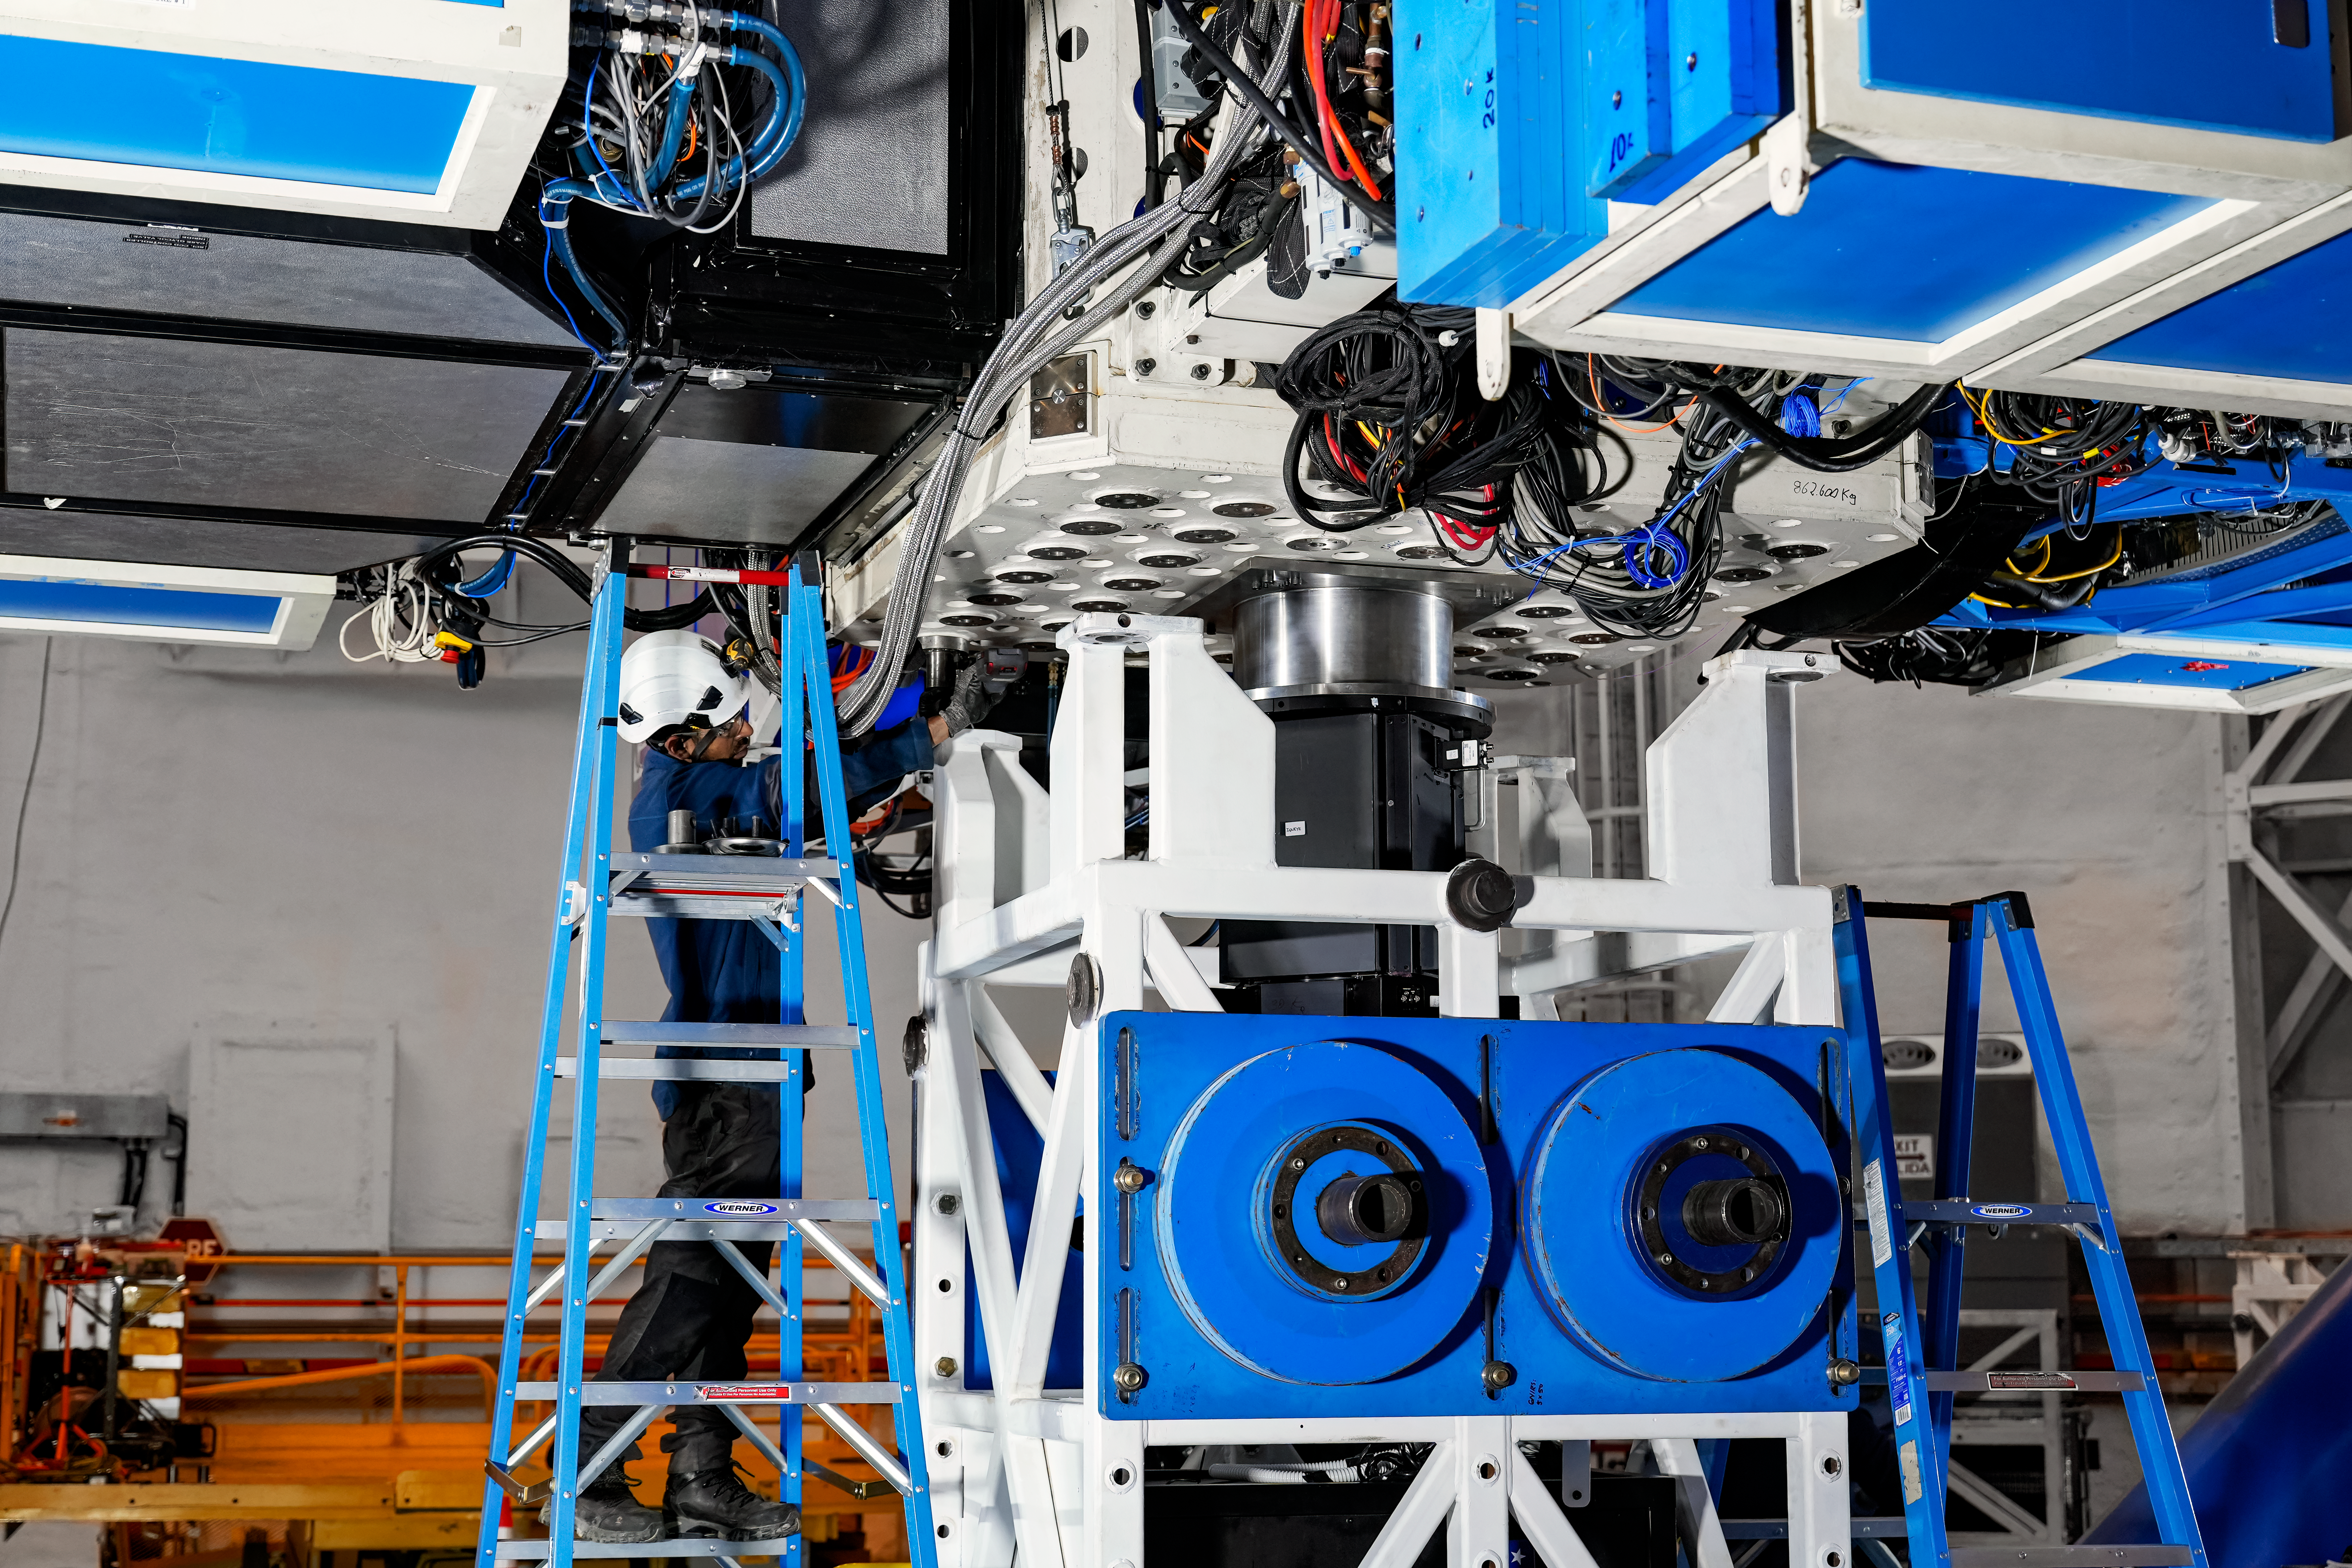

IQUEYE Installed on Gemini South

IQUEYE was delivered to and successfully installed on the Gemini South telescope in early February 2025.

Credit: International Gemini Observatory/NOIRLab/NSF/AURA/T. Cassanelli